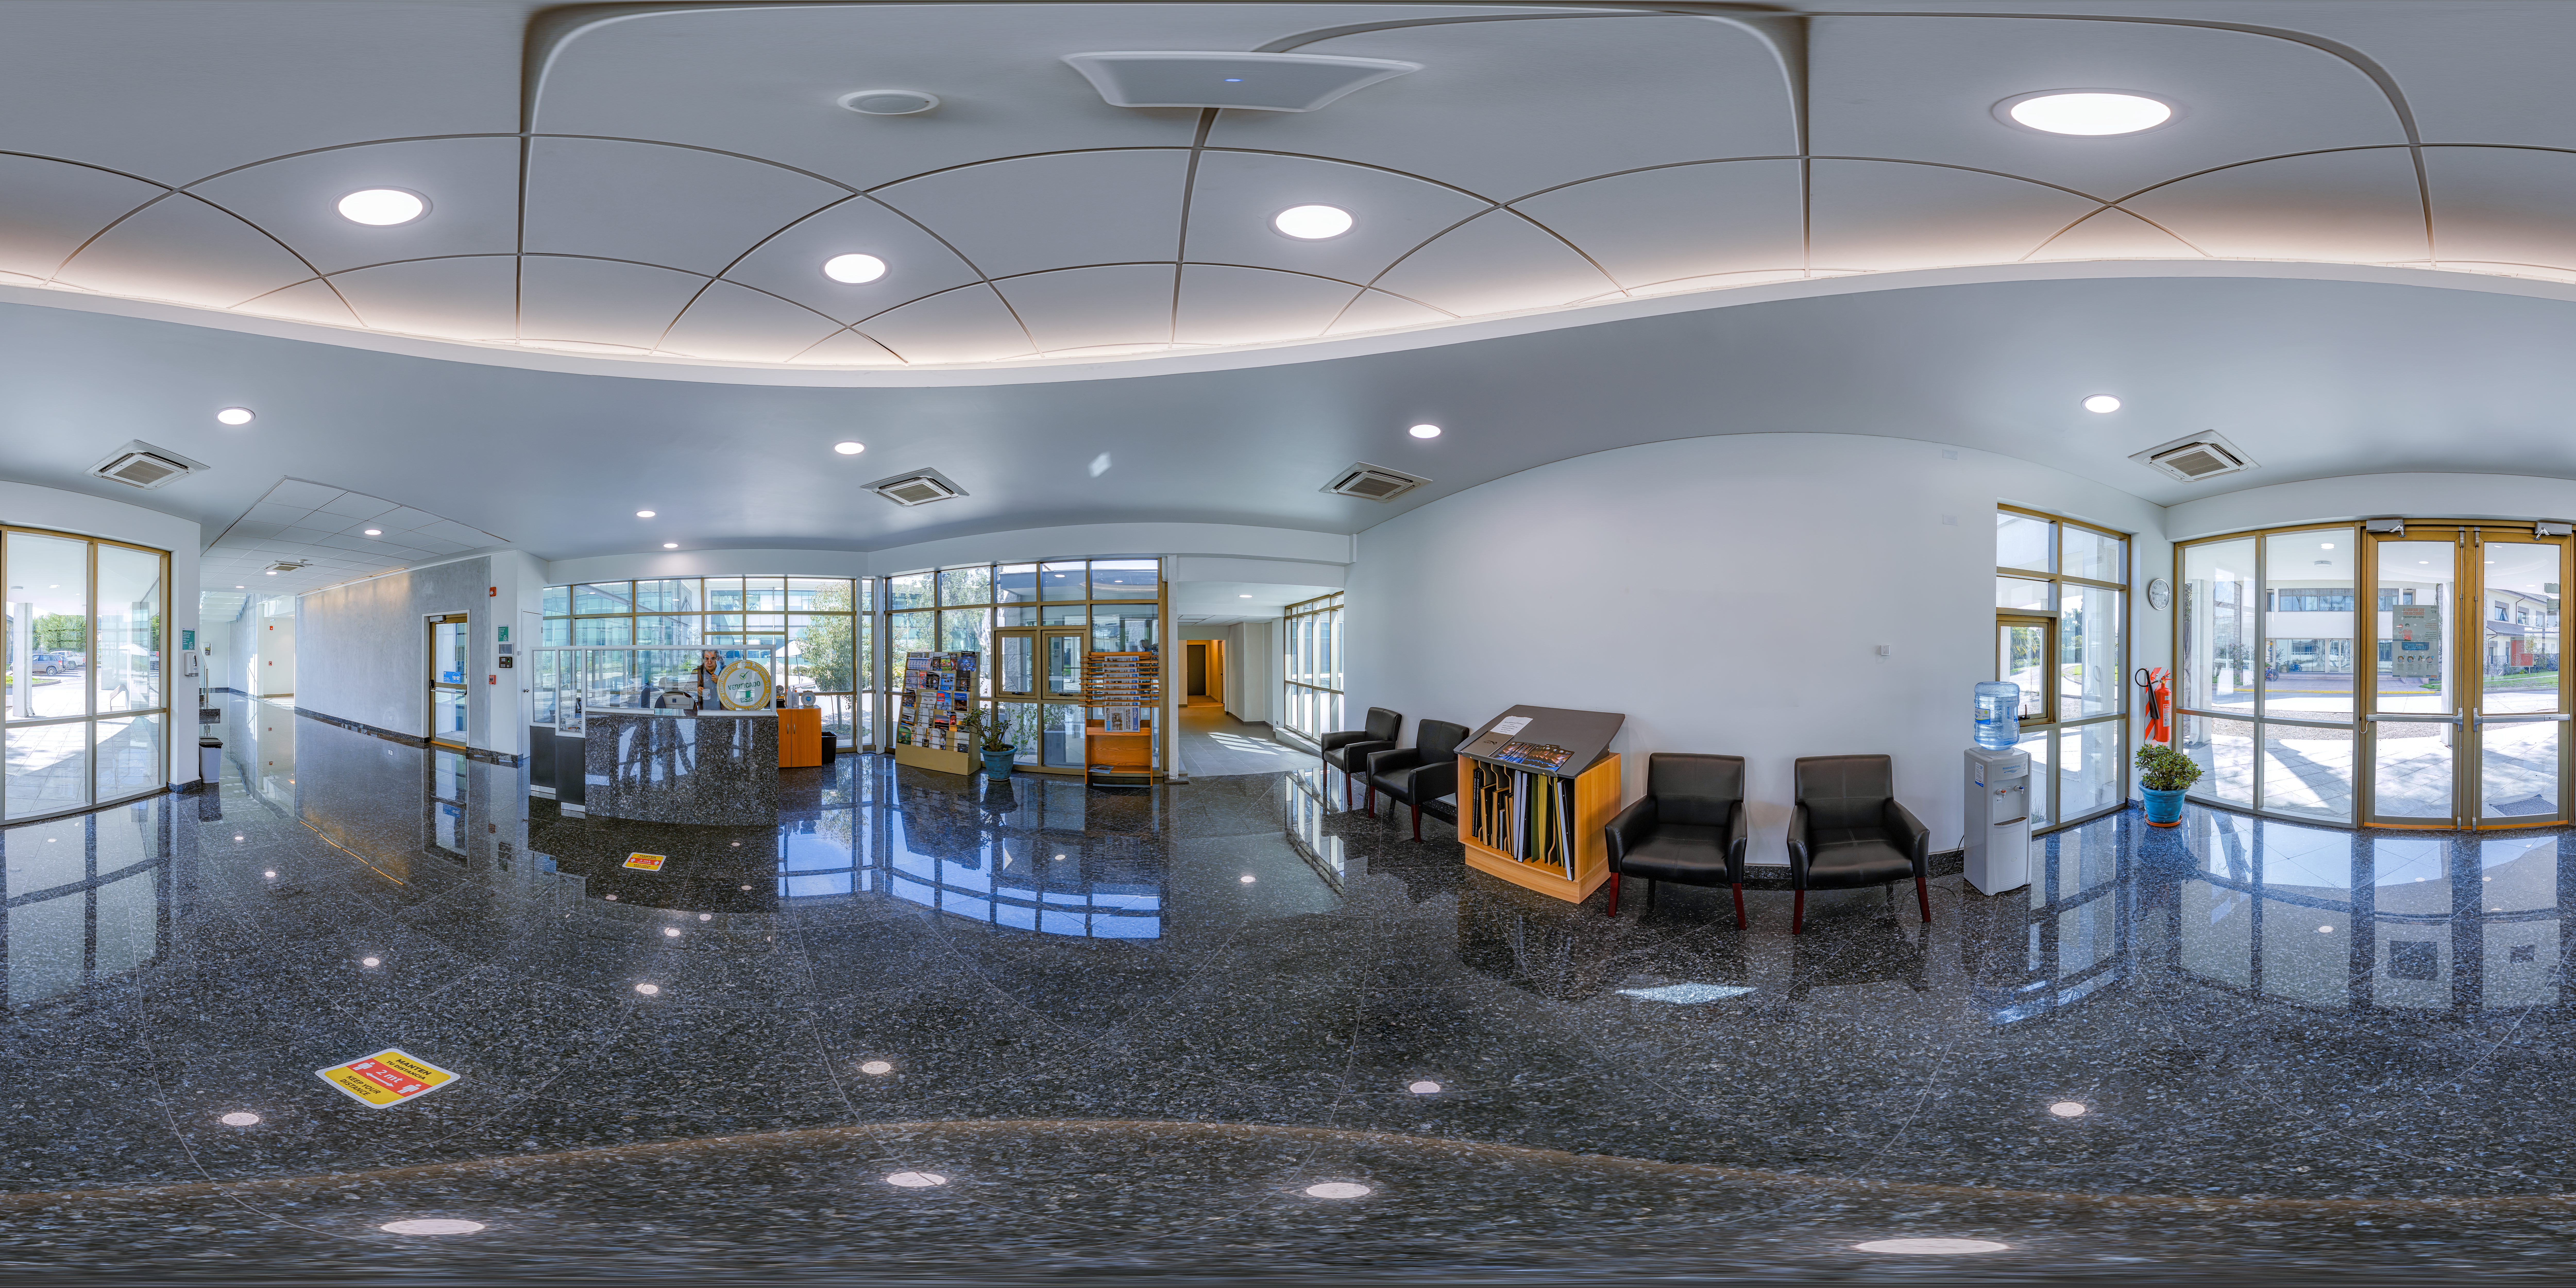

360 Panorama of AURA Recinto in Chile

This 360-degree panorama shows the reception area of the AURA Recinto -- AURA and Gemini's headquarters in La Serena, Chile.

Credit: NOIRLab/AURA/NSF/P. Horálek